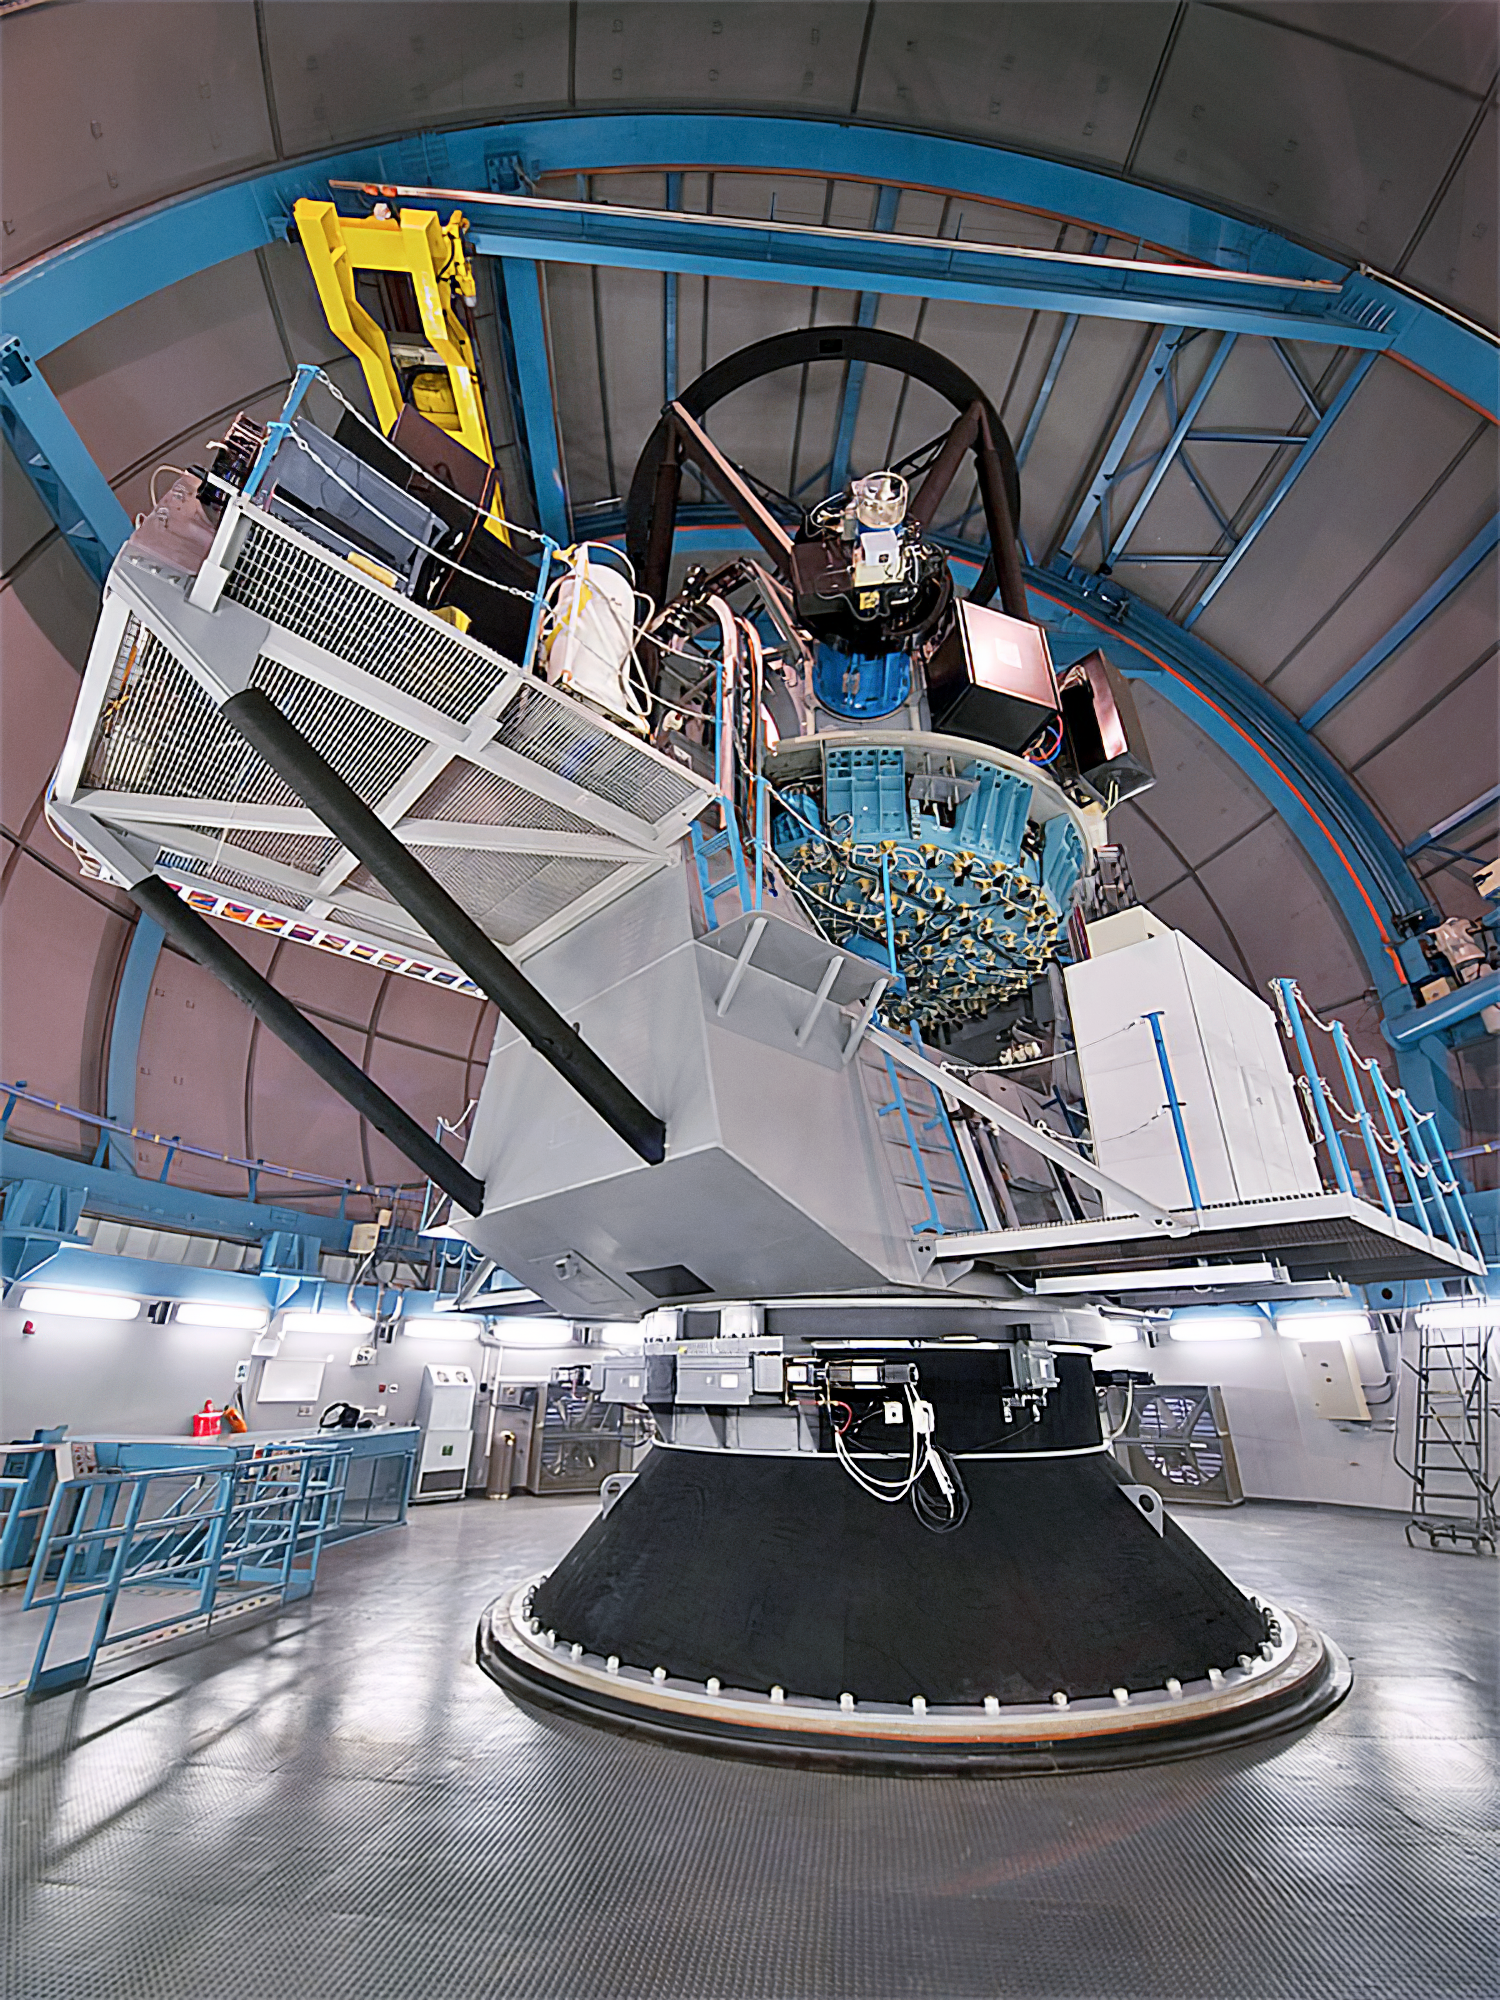

SOAR Telescope

The SOAR Telescope is among the foremost research facilities available to astronomers in the southern hemisphere, producing the best image quality at wavelengths from optical to near-infrared, and at the same time offering both imaging and spectroscopic capabilities.

Credit: CTIO/NOIRLab/NSF/AURA